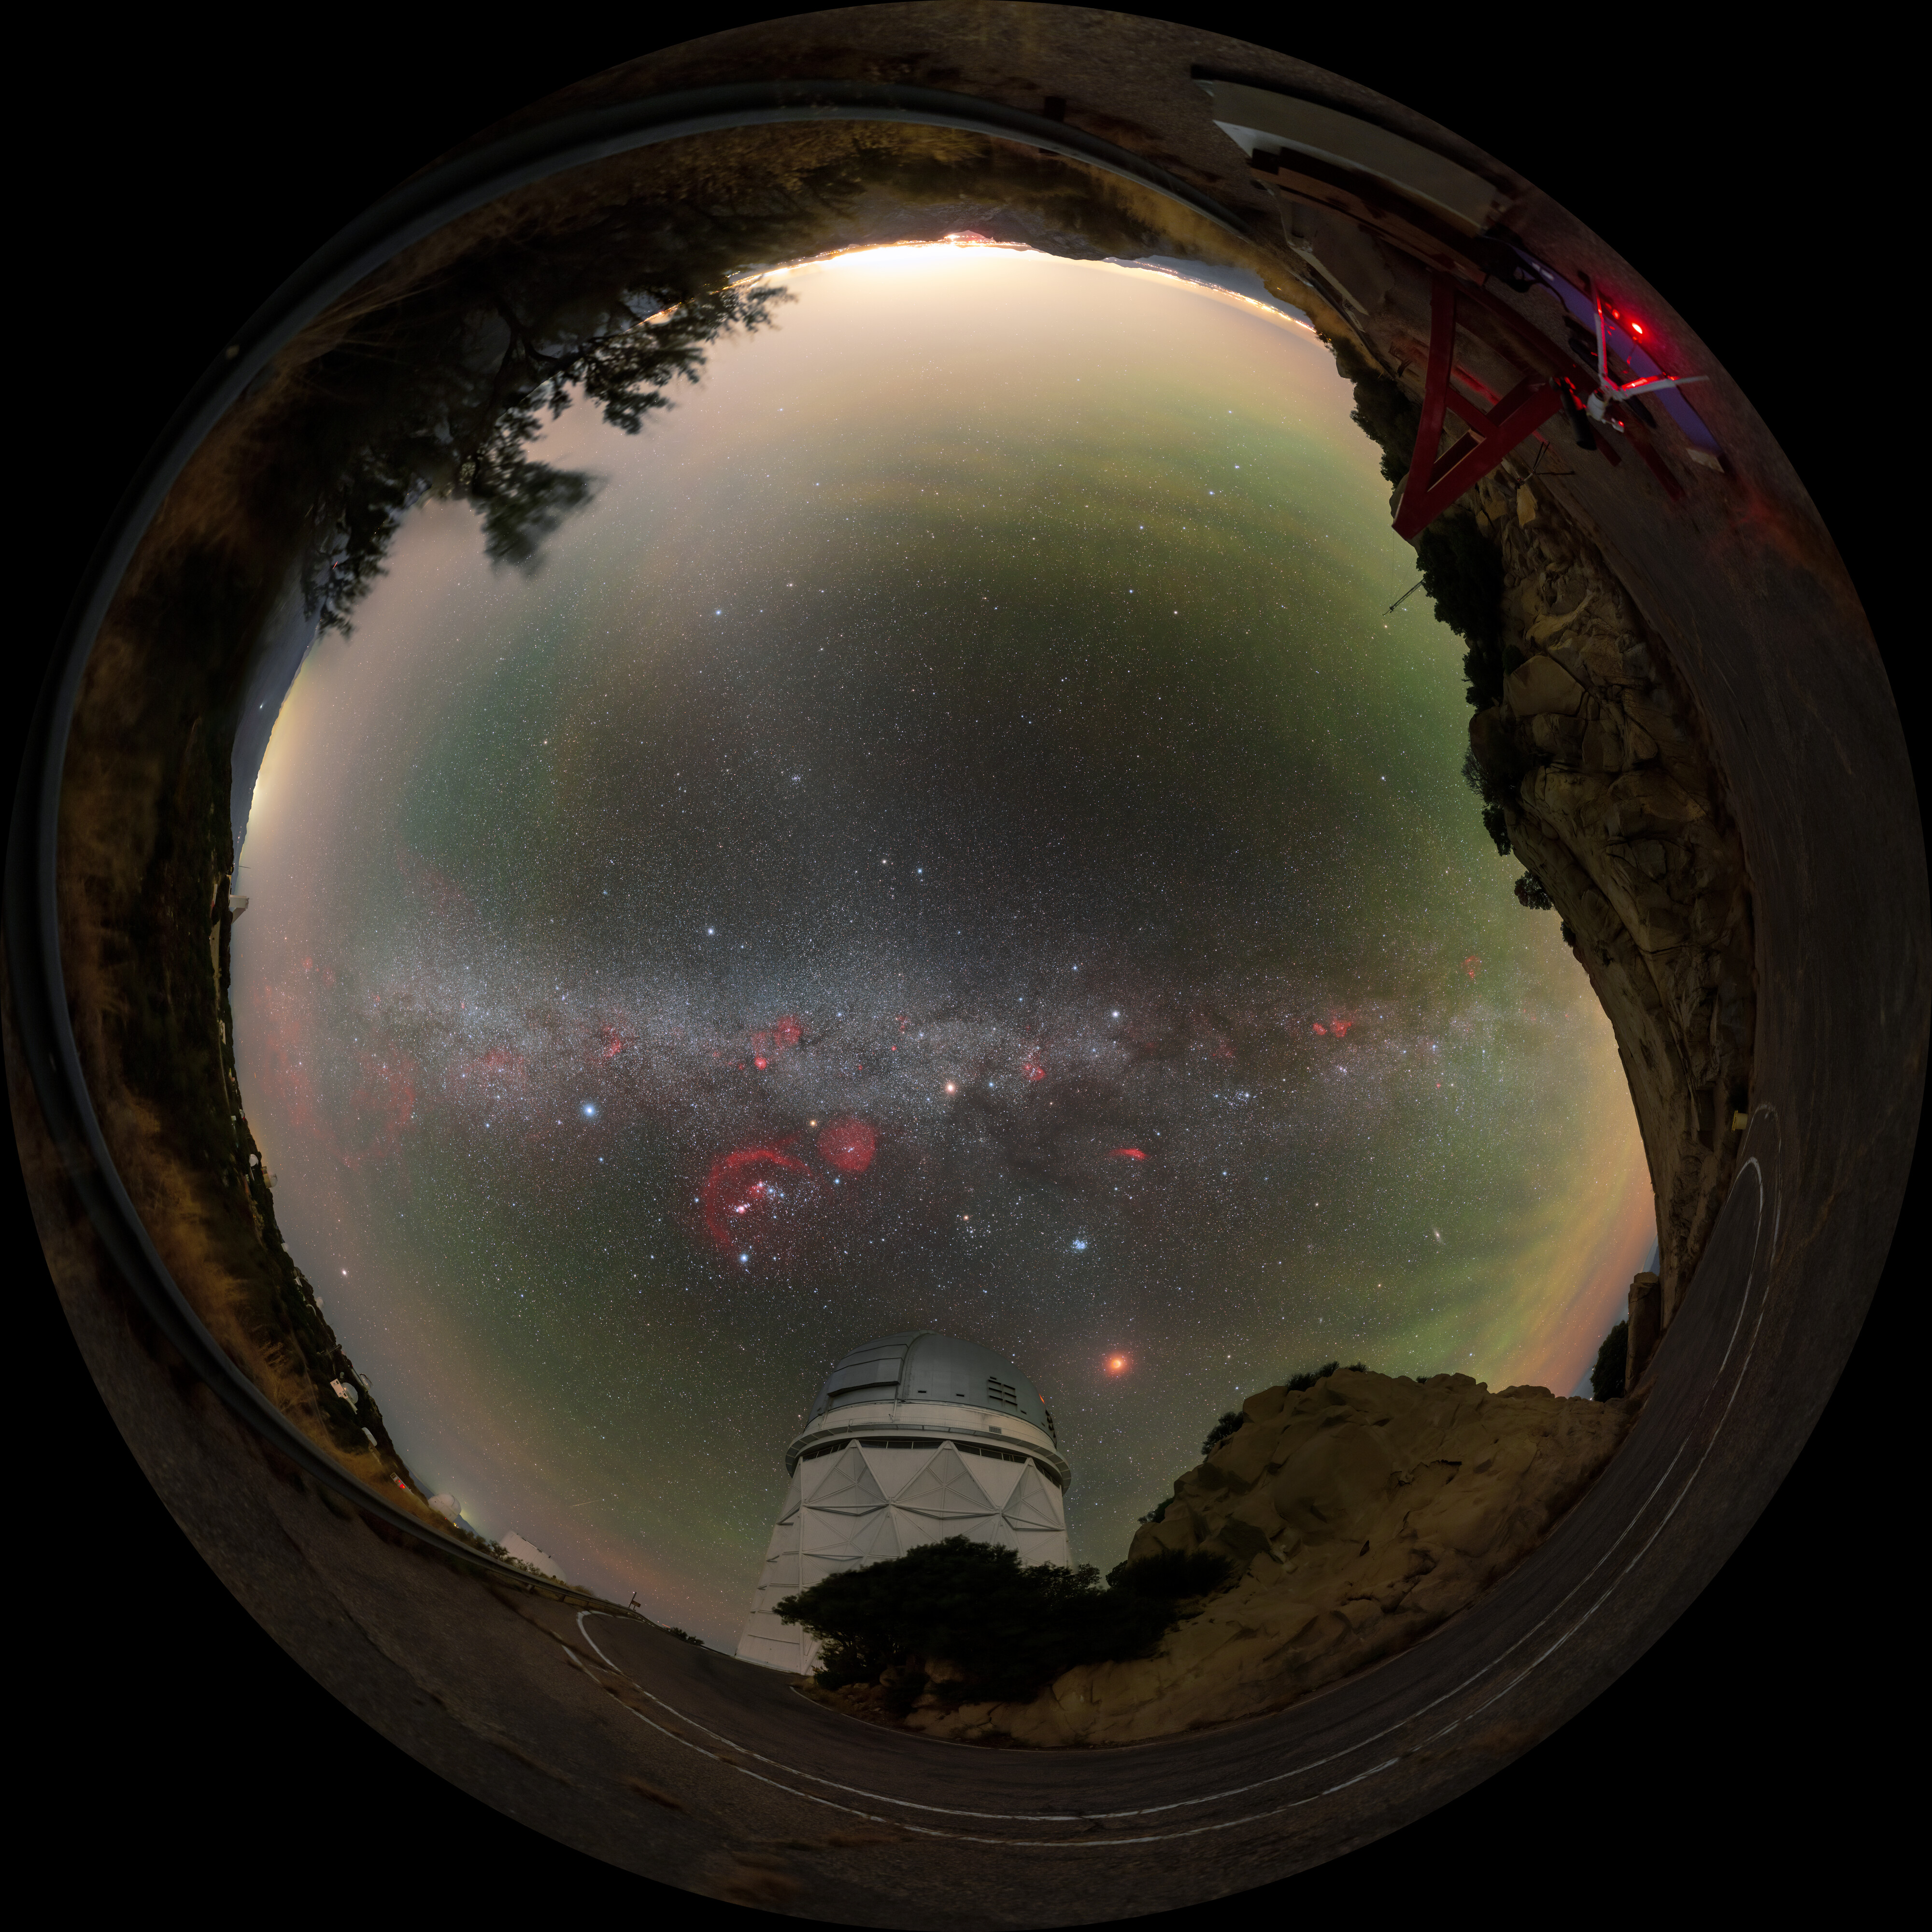

Fulldome View of November 2022 Total Lunar Eclipse

Fulldome view of the total lunar eclipse over Kitt Peak National Observatory, a Program of NSF NOIRLab, on 8 November 2022. The eclipse occurred when the Moon passed through the northern part of the Earth’s shadow. In this part of the Earth’s shadow the effect of the ozone layer in our atmosphere is more visible, showing as a turquoise tint on the northern part of the lunar disc.

You can view the Image of the Week for this eclipse here with more exciting images of the 8 November 2022 lunar eclipse incl. a 360-degree panorama here.

Credit: KPNO/NOIRLab/NSF/AURA/P. Horálek (Institute of Physics in Opava)